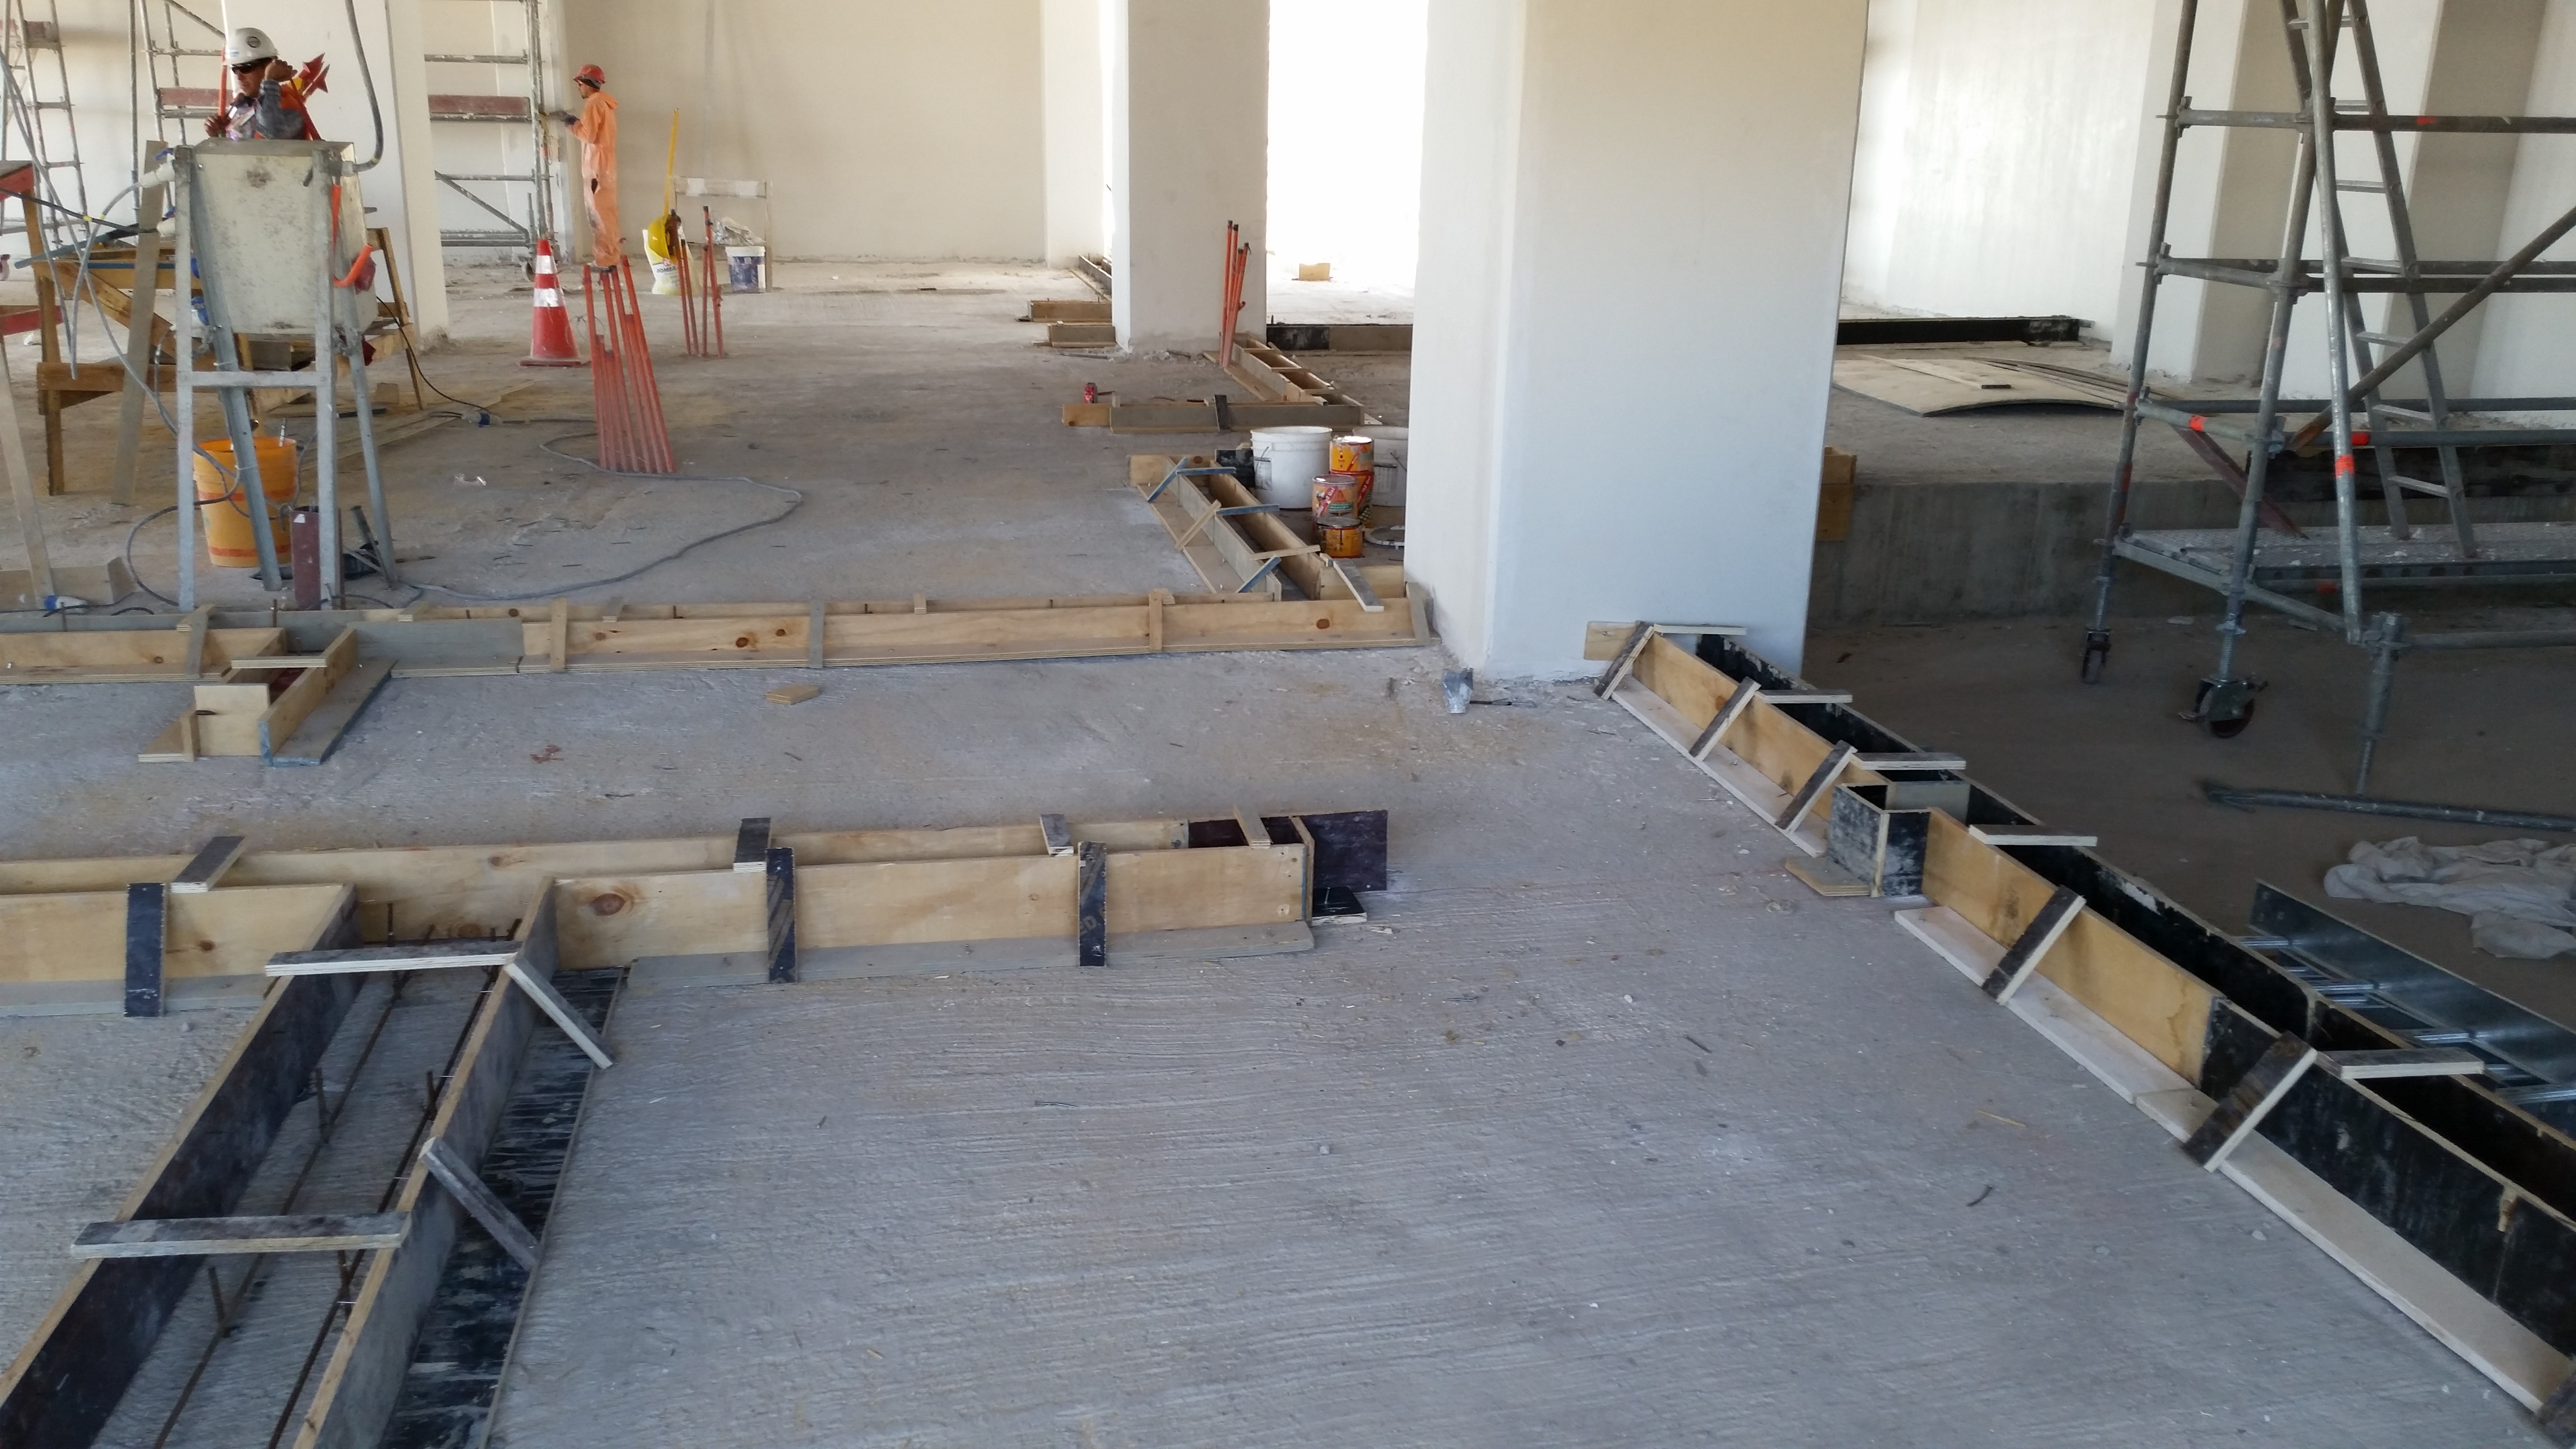

Second level progress

Second level progress; on the ground are the bases for the dividing walls.

Credit: Rubin Observatory/NSF/AURA